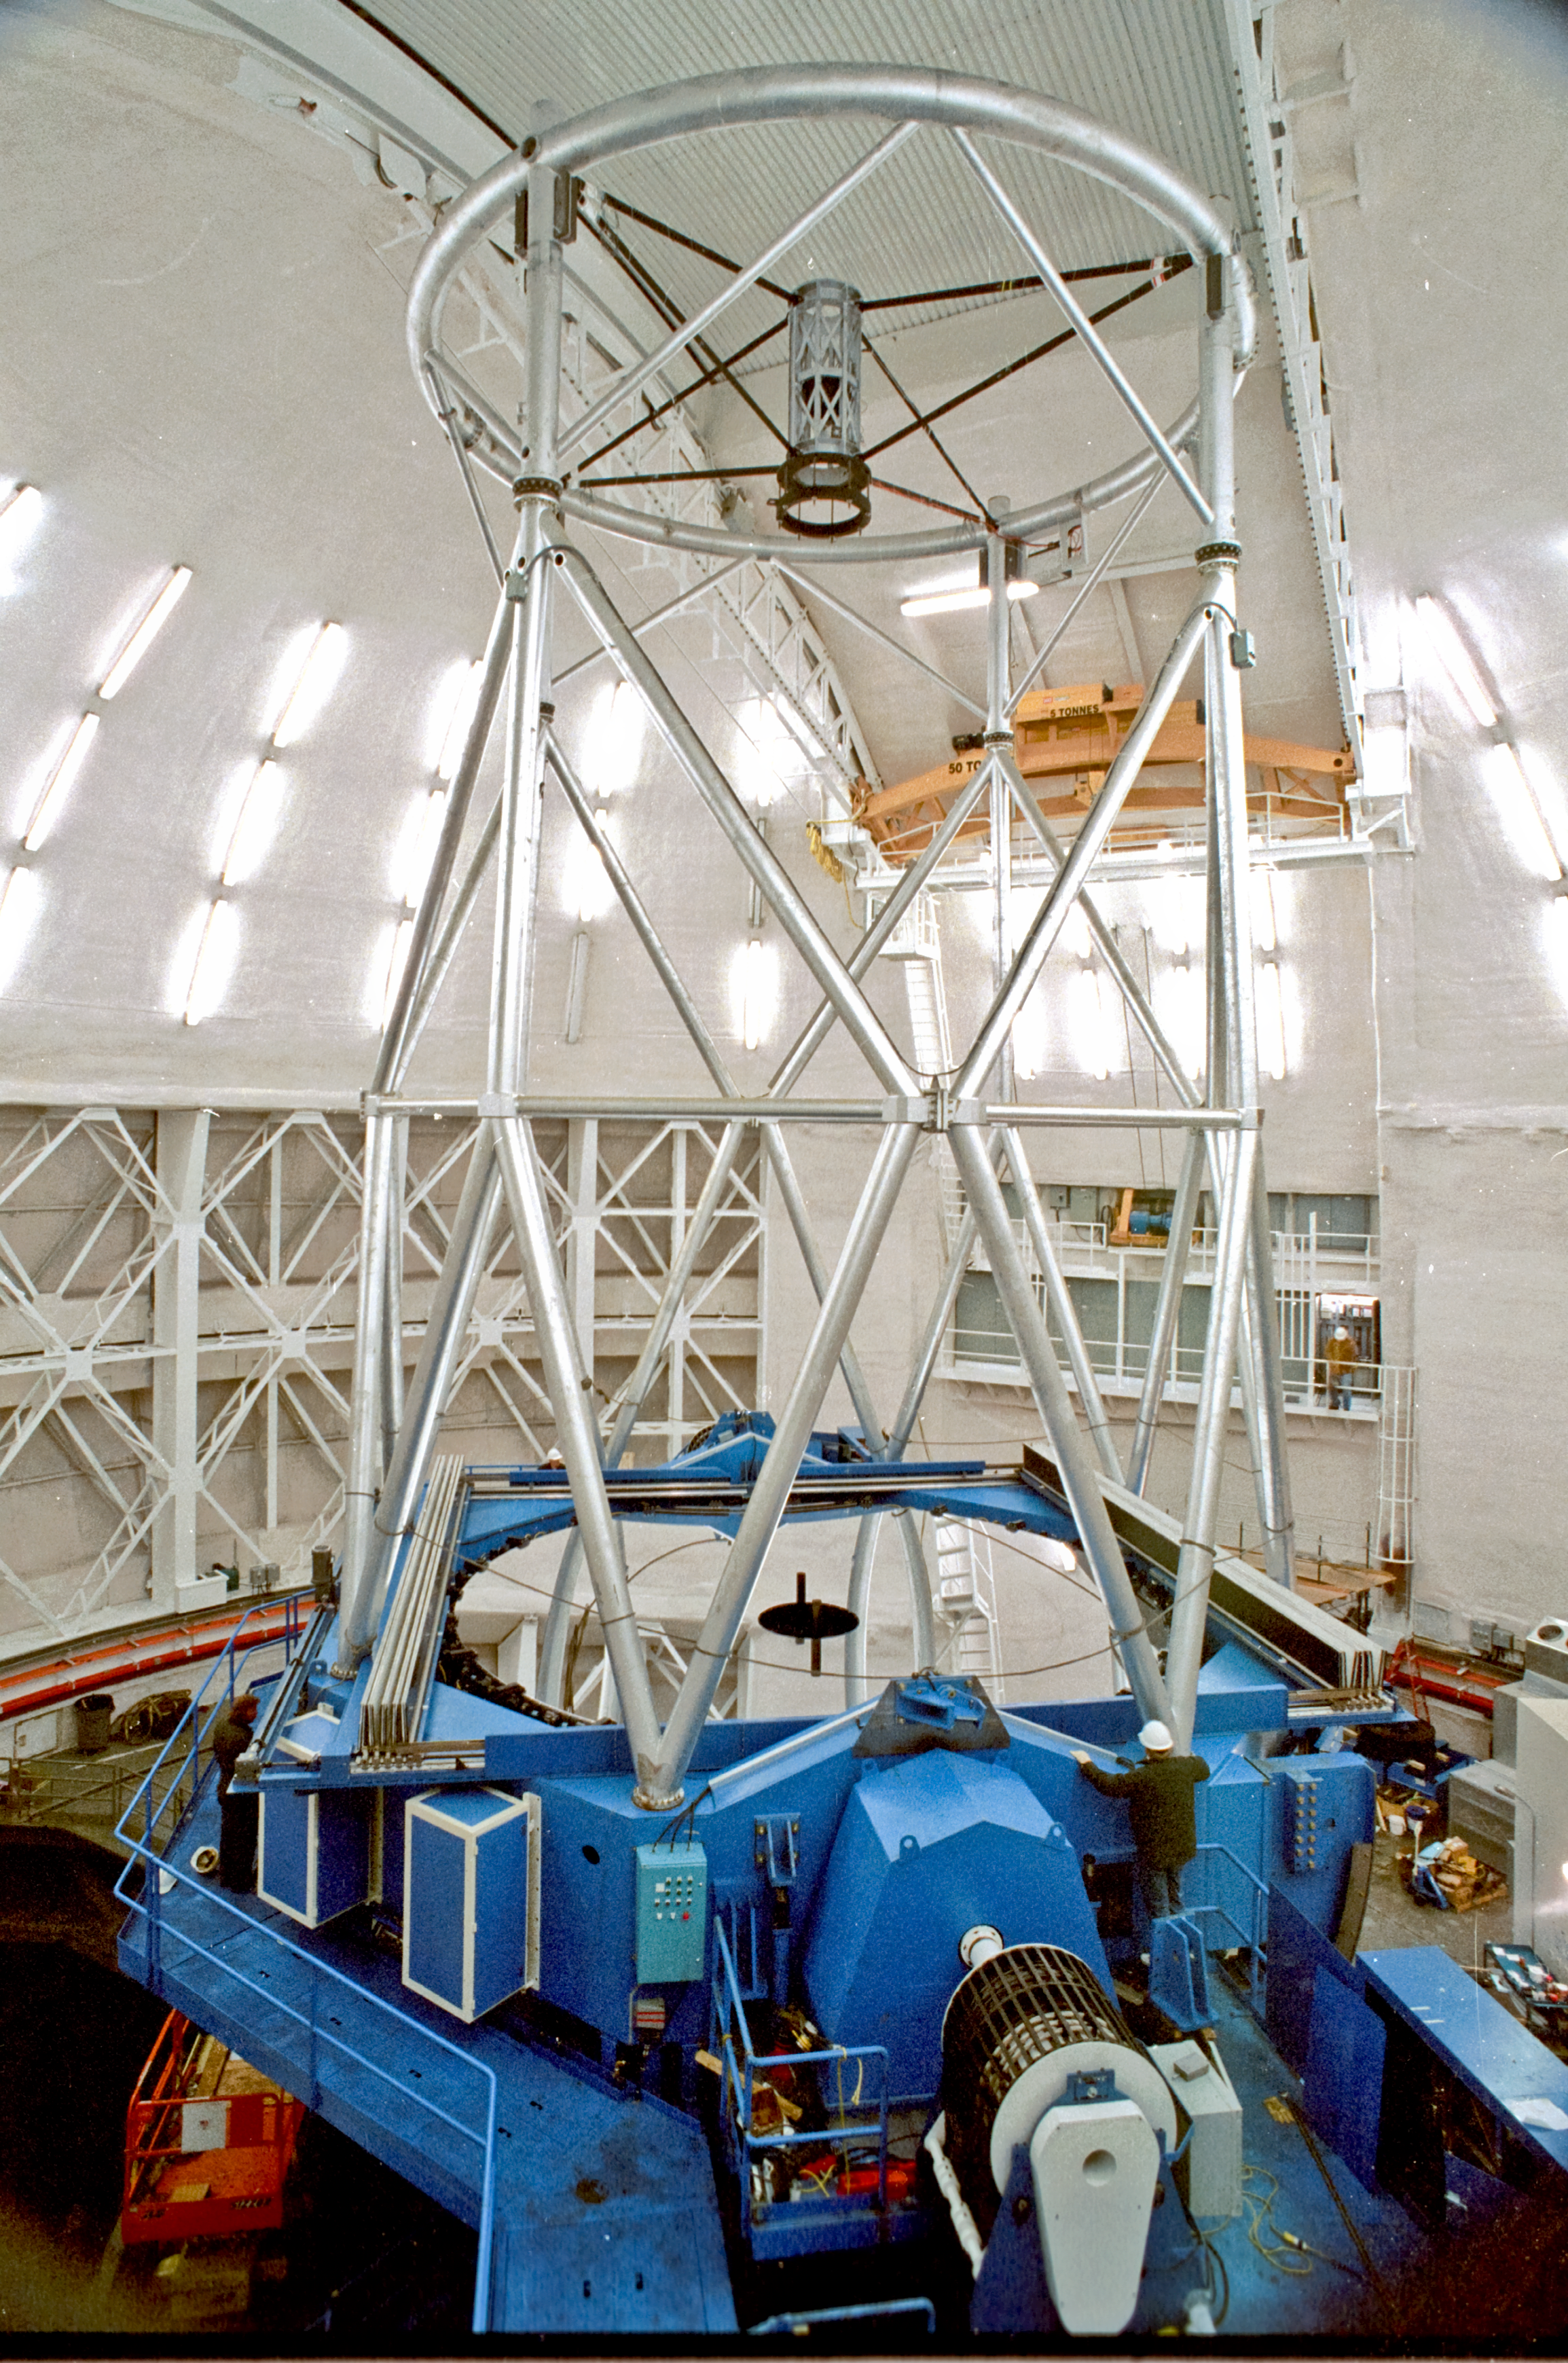

Whole Telescope

Gemini North telescope structure with primary mirror installed and mirror covers open.

Credit: International Gemini Observatory